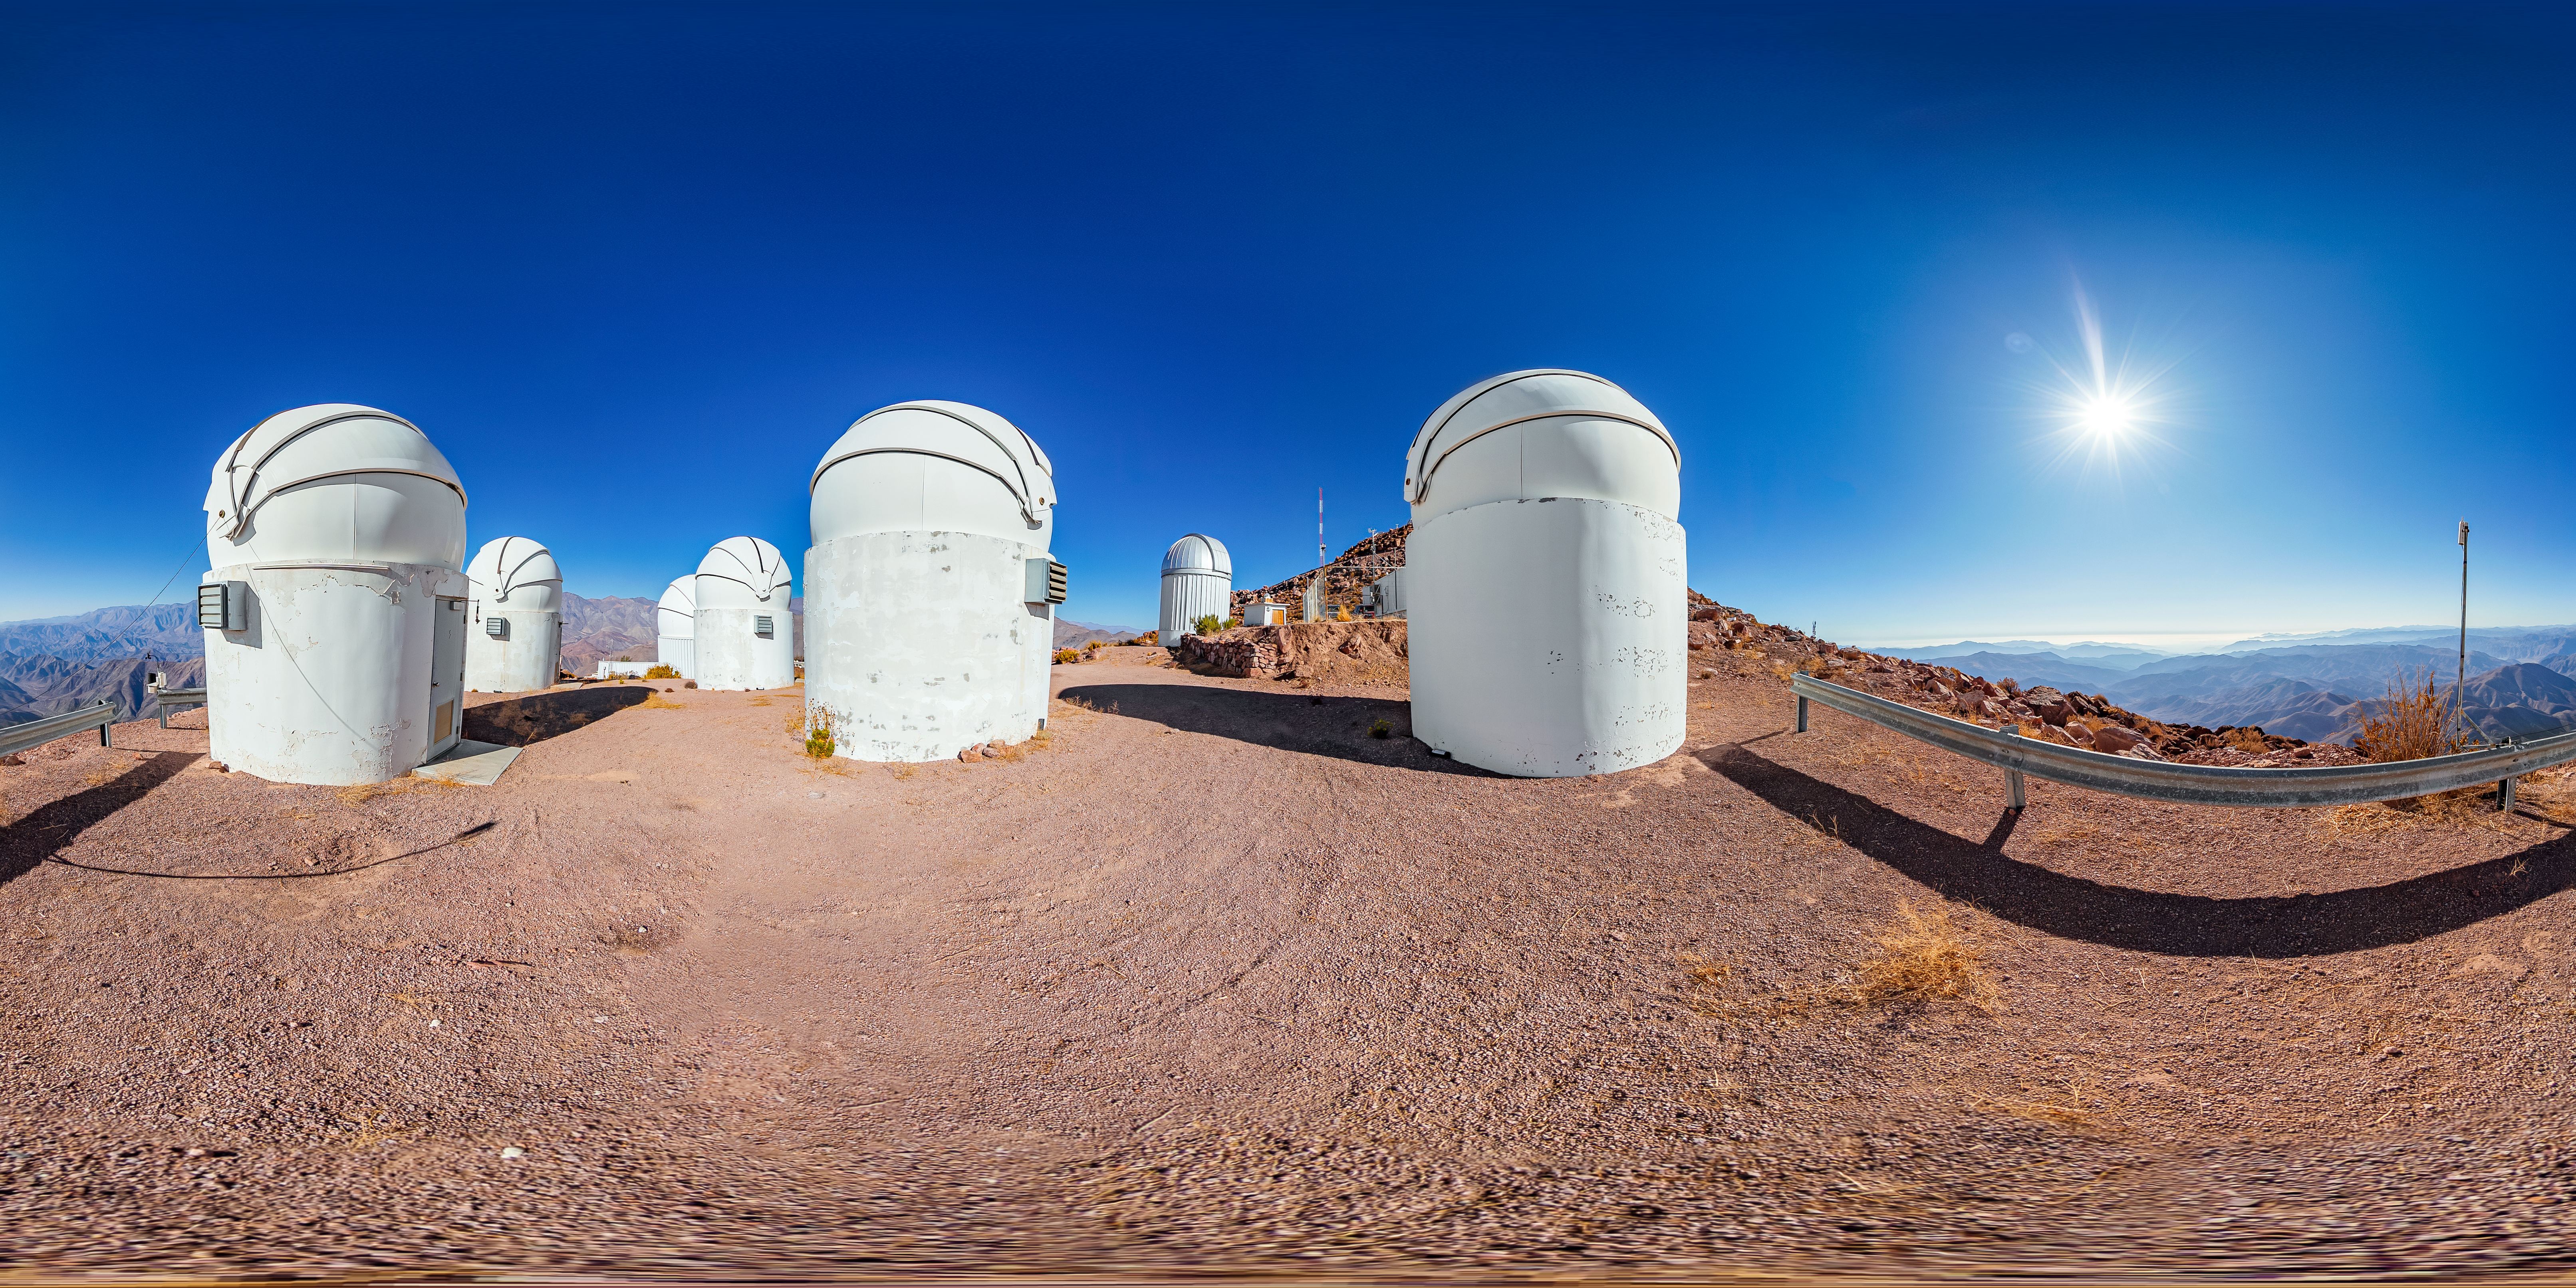

PROMPT 360 Panorama

A stitched 360 panorama of the Panchromatic Robotic Optical Monitoring and Polarimetry Telescopes (PROMPT) at Cerro Tololo Inter-American Observatory.

A fulldome version of this image can be viewed here.

Credit: CTIO/NOIRLab/NSF/AURA